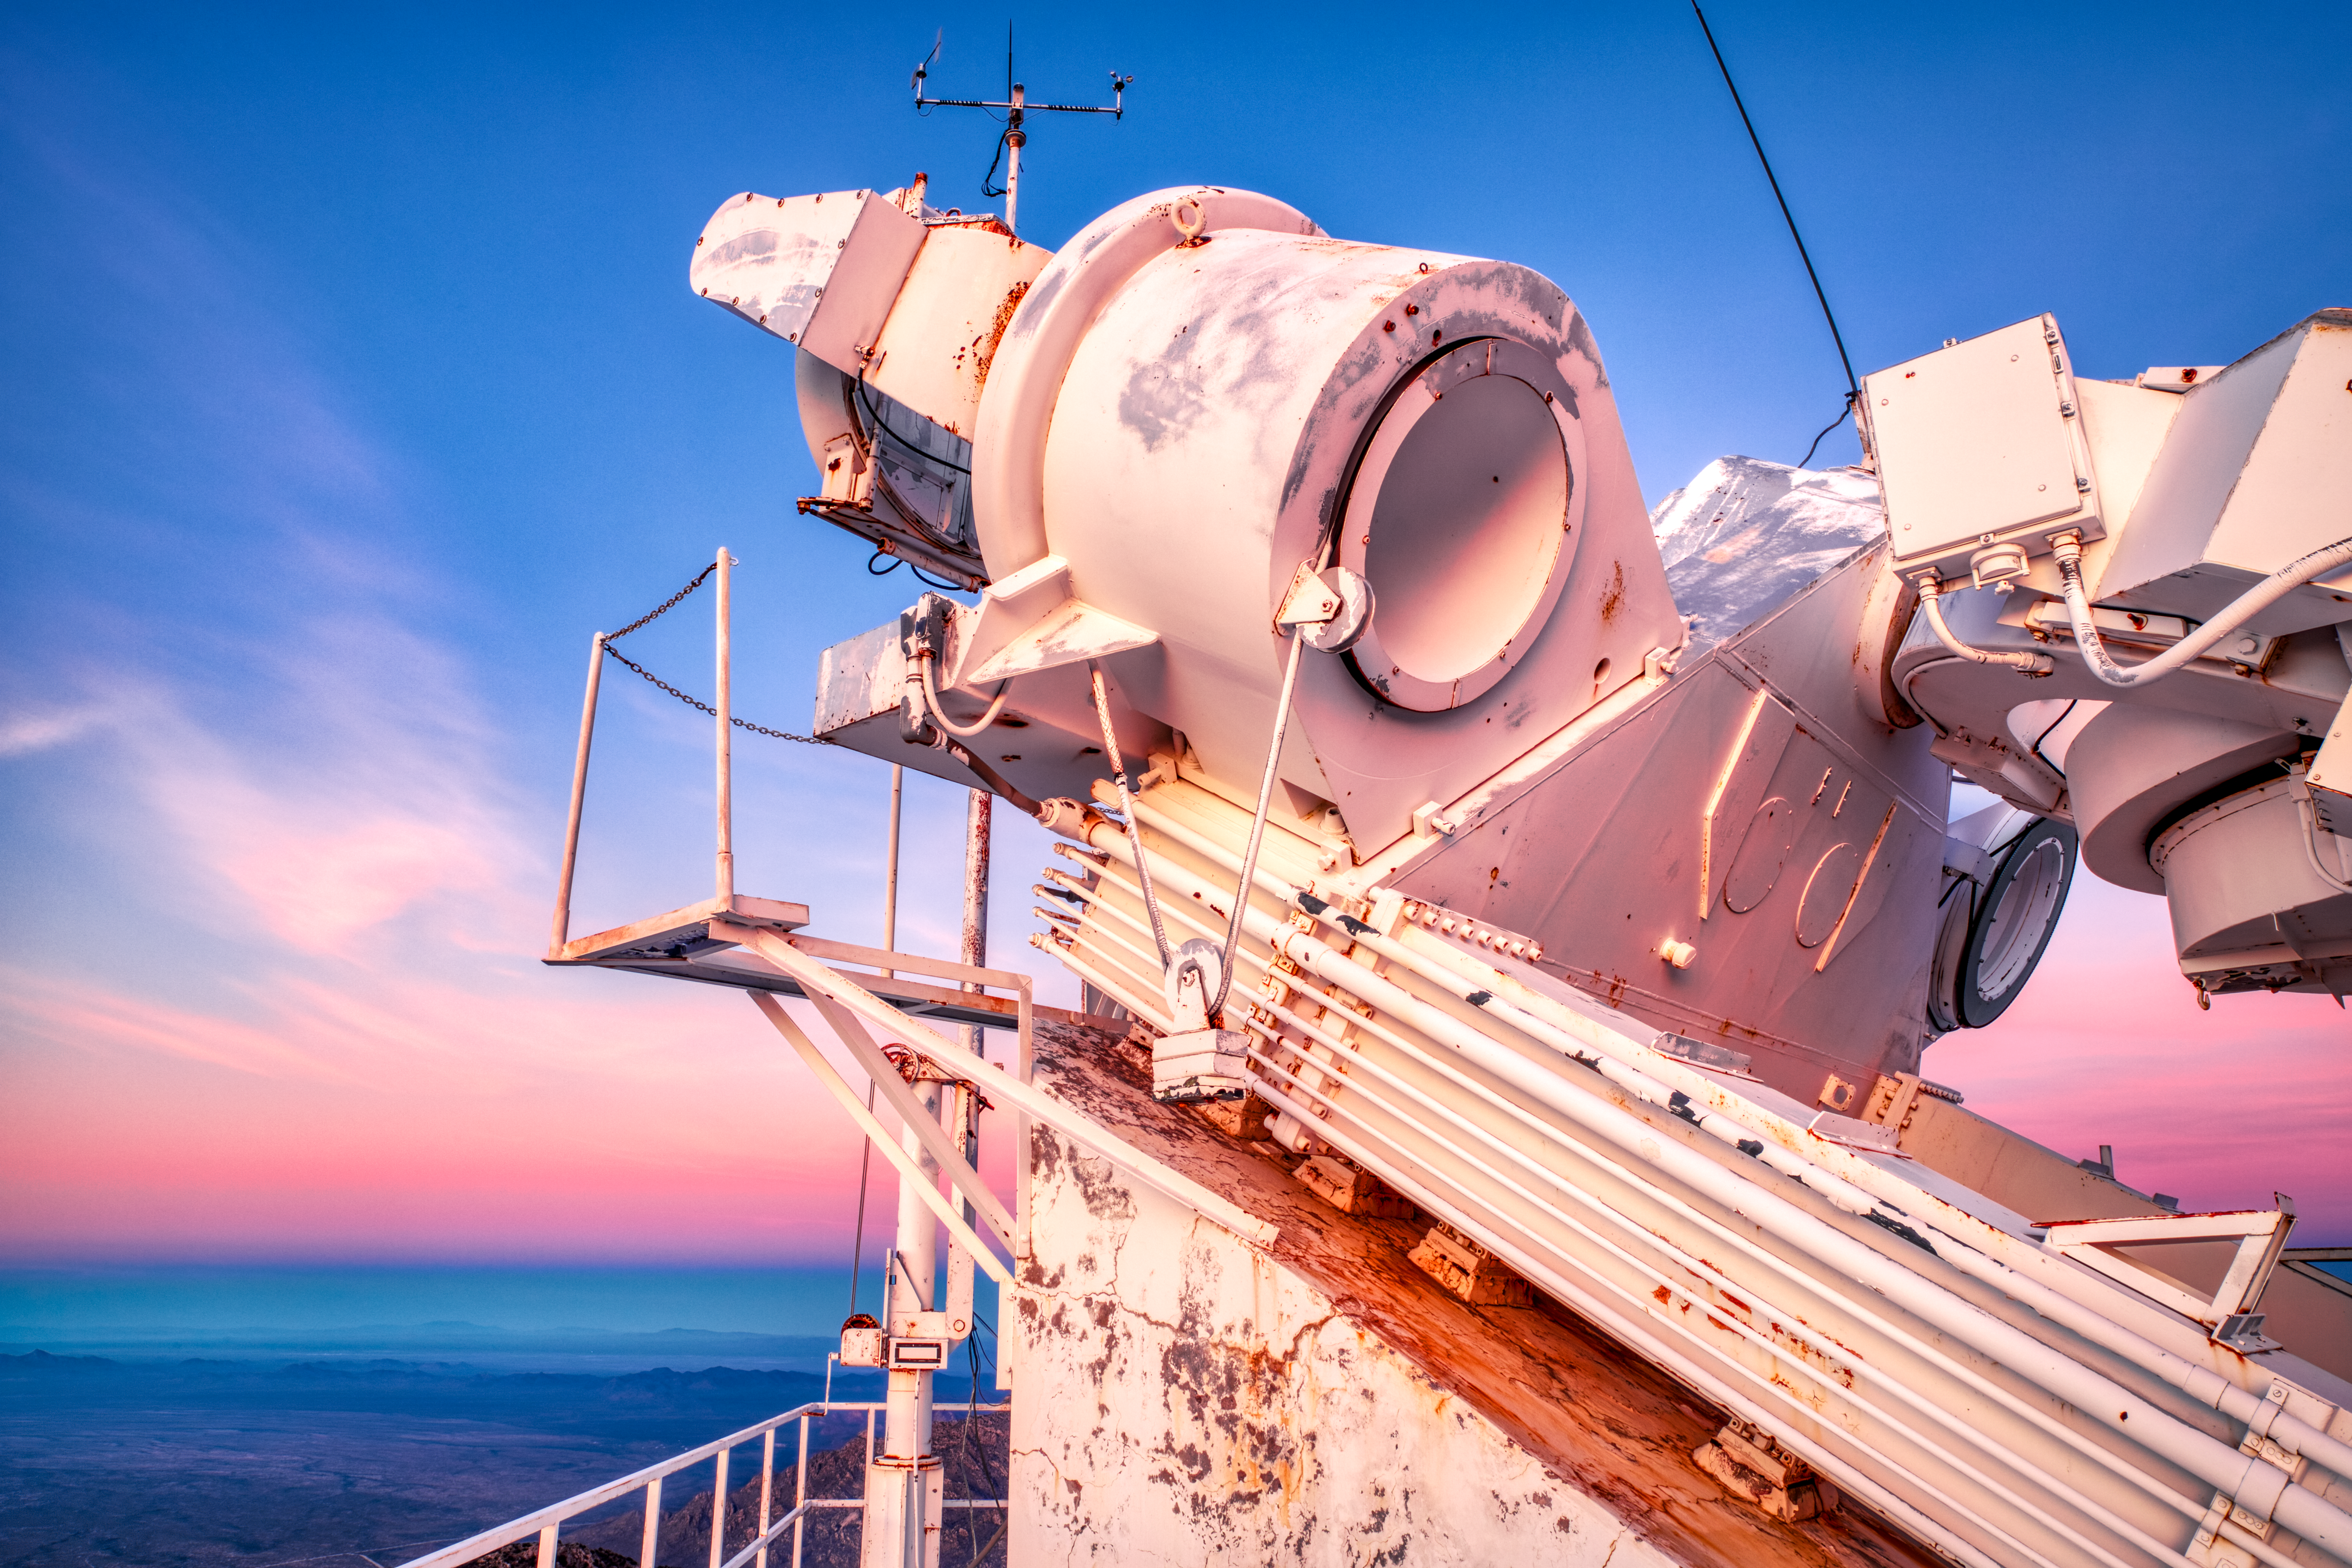

Sunset on the McMath-Pierce Solar Telescope.

The heliostat at the top of the McMath-Pierce Solar Telescope, which is normally white, looks pink during sunset.

Credit: KPNO/NOIRLab/NSF/AURA/D. Salman